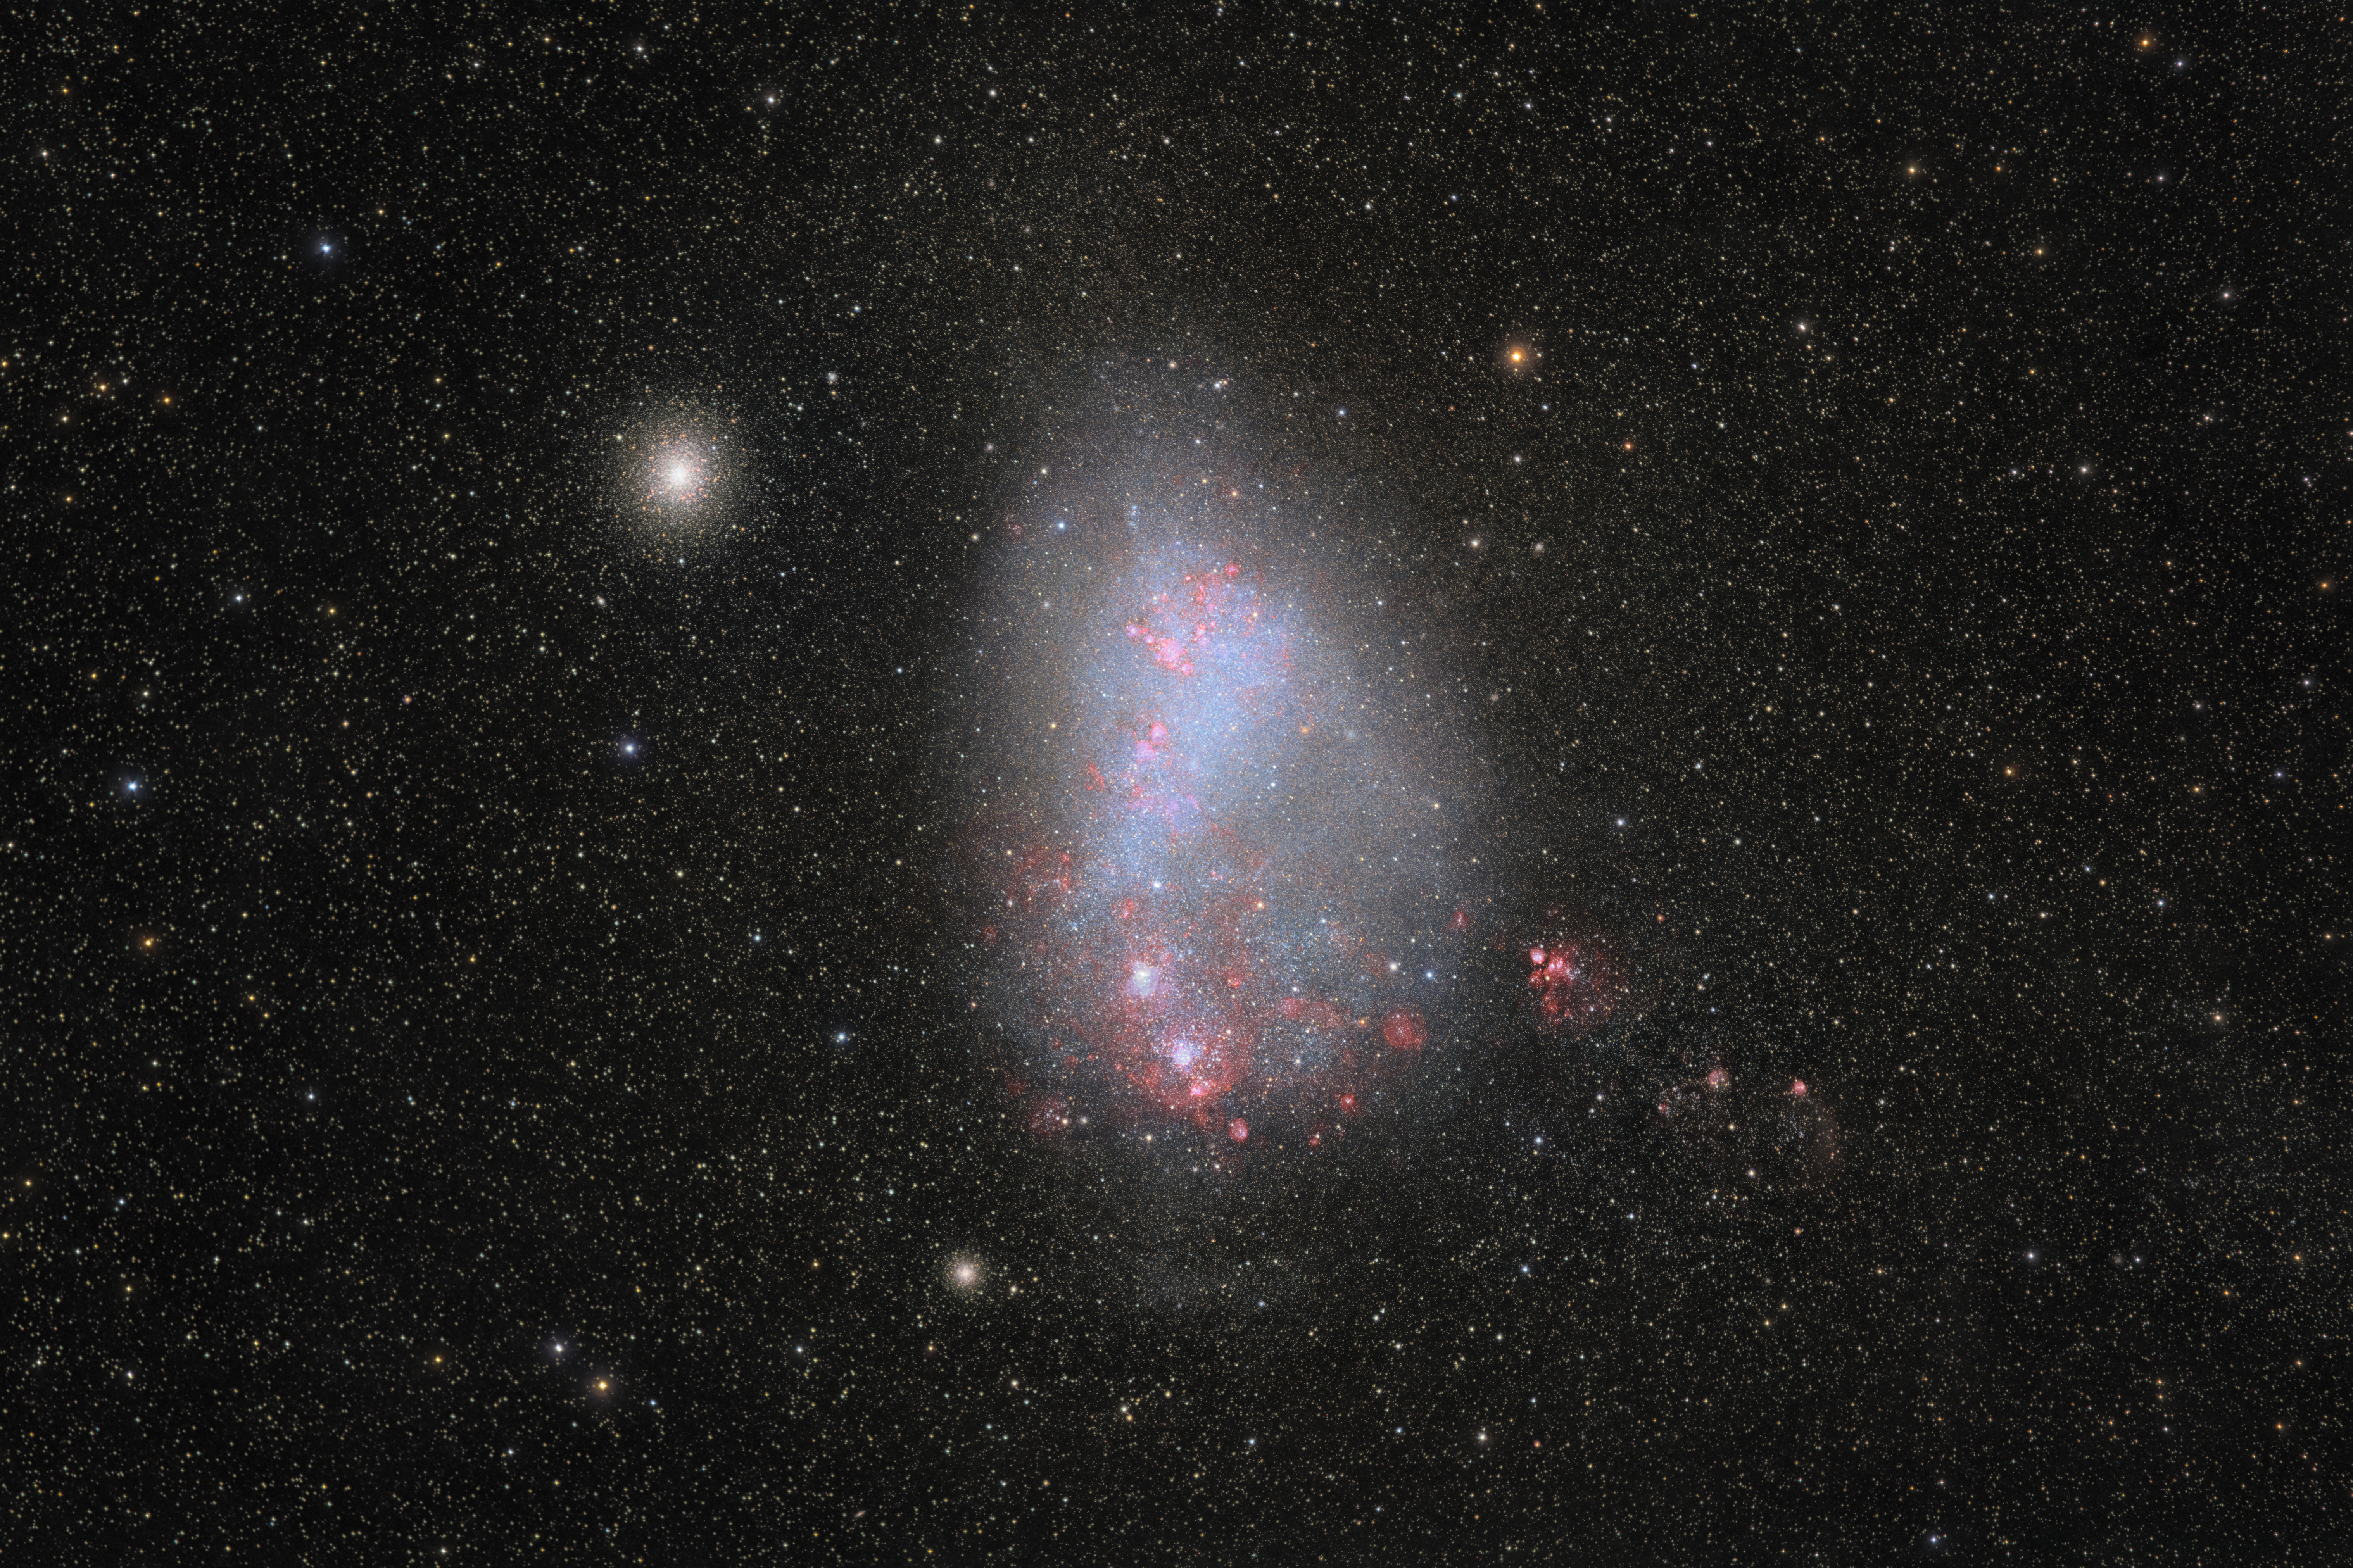

The Small Magellanic Cloud from Cerro Pachón

This NOIRLab Image of the Week of the Small Magellanic Cloud (SMC) was not taken with a telescope! It was instead captured using a camera and a wide-aperture telephoto lens. It was taken by Petr Horálek, a NOIRLab Audiovisual Ambassador. Petr captured this special image for almost four hours during a night spent under clear skies on Cerro Pachón in Chile.

Cerro Pachón is a mountain in the foothills of Chile’s Andes range. Northern Chile offers some of the clearest, driest, and darkest skies in the world. These conditions create ample opportunities for astrophotography and for addressing some of our biggest questions about the Universe. The summit of Cerro Pachón is home to several telescopes operated by NSF NOIRLab including the SOAR Telescope, a part of the U.S. National Science Foundation (NSF) Cerro Tololo Inter-American Observatory (CTIO), a Program of NSF NOIRLab; Gemini South, one half of the International Gemini Observatory, funded in part by the NSF; and NSF–DOE Vera C. Rubin Observatory, which is jointly funded by the NSF and the U.S. Department of Energy Office of Science (DOE/SC).

The Small Magellanic Cloud and Large Magellanic Cloud (LMC) are the largest of the 60+ satellite galaxies of the Milky Way. Satellite galaxies orbit around a host galaxy and are usually smaller than their host galaxy. The SMC was once even a satellite galaxy of the LMC! Unlike most of the other satellite galaxies of the Milky Way, the SMC is actively forming stars at a rapid pace, a process revealed by the blue light in this image. Petr similarly captured the LMC from Cerro Pachón as an earlier NSF NOIRLab Image of the Week.

Credit: NOIRLab/NSF/AURA/P. Horálek (Institute of Physics in Opava)